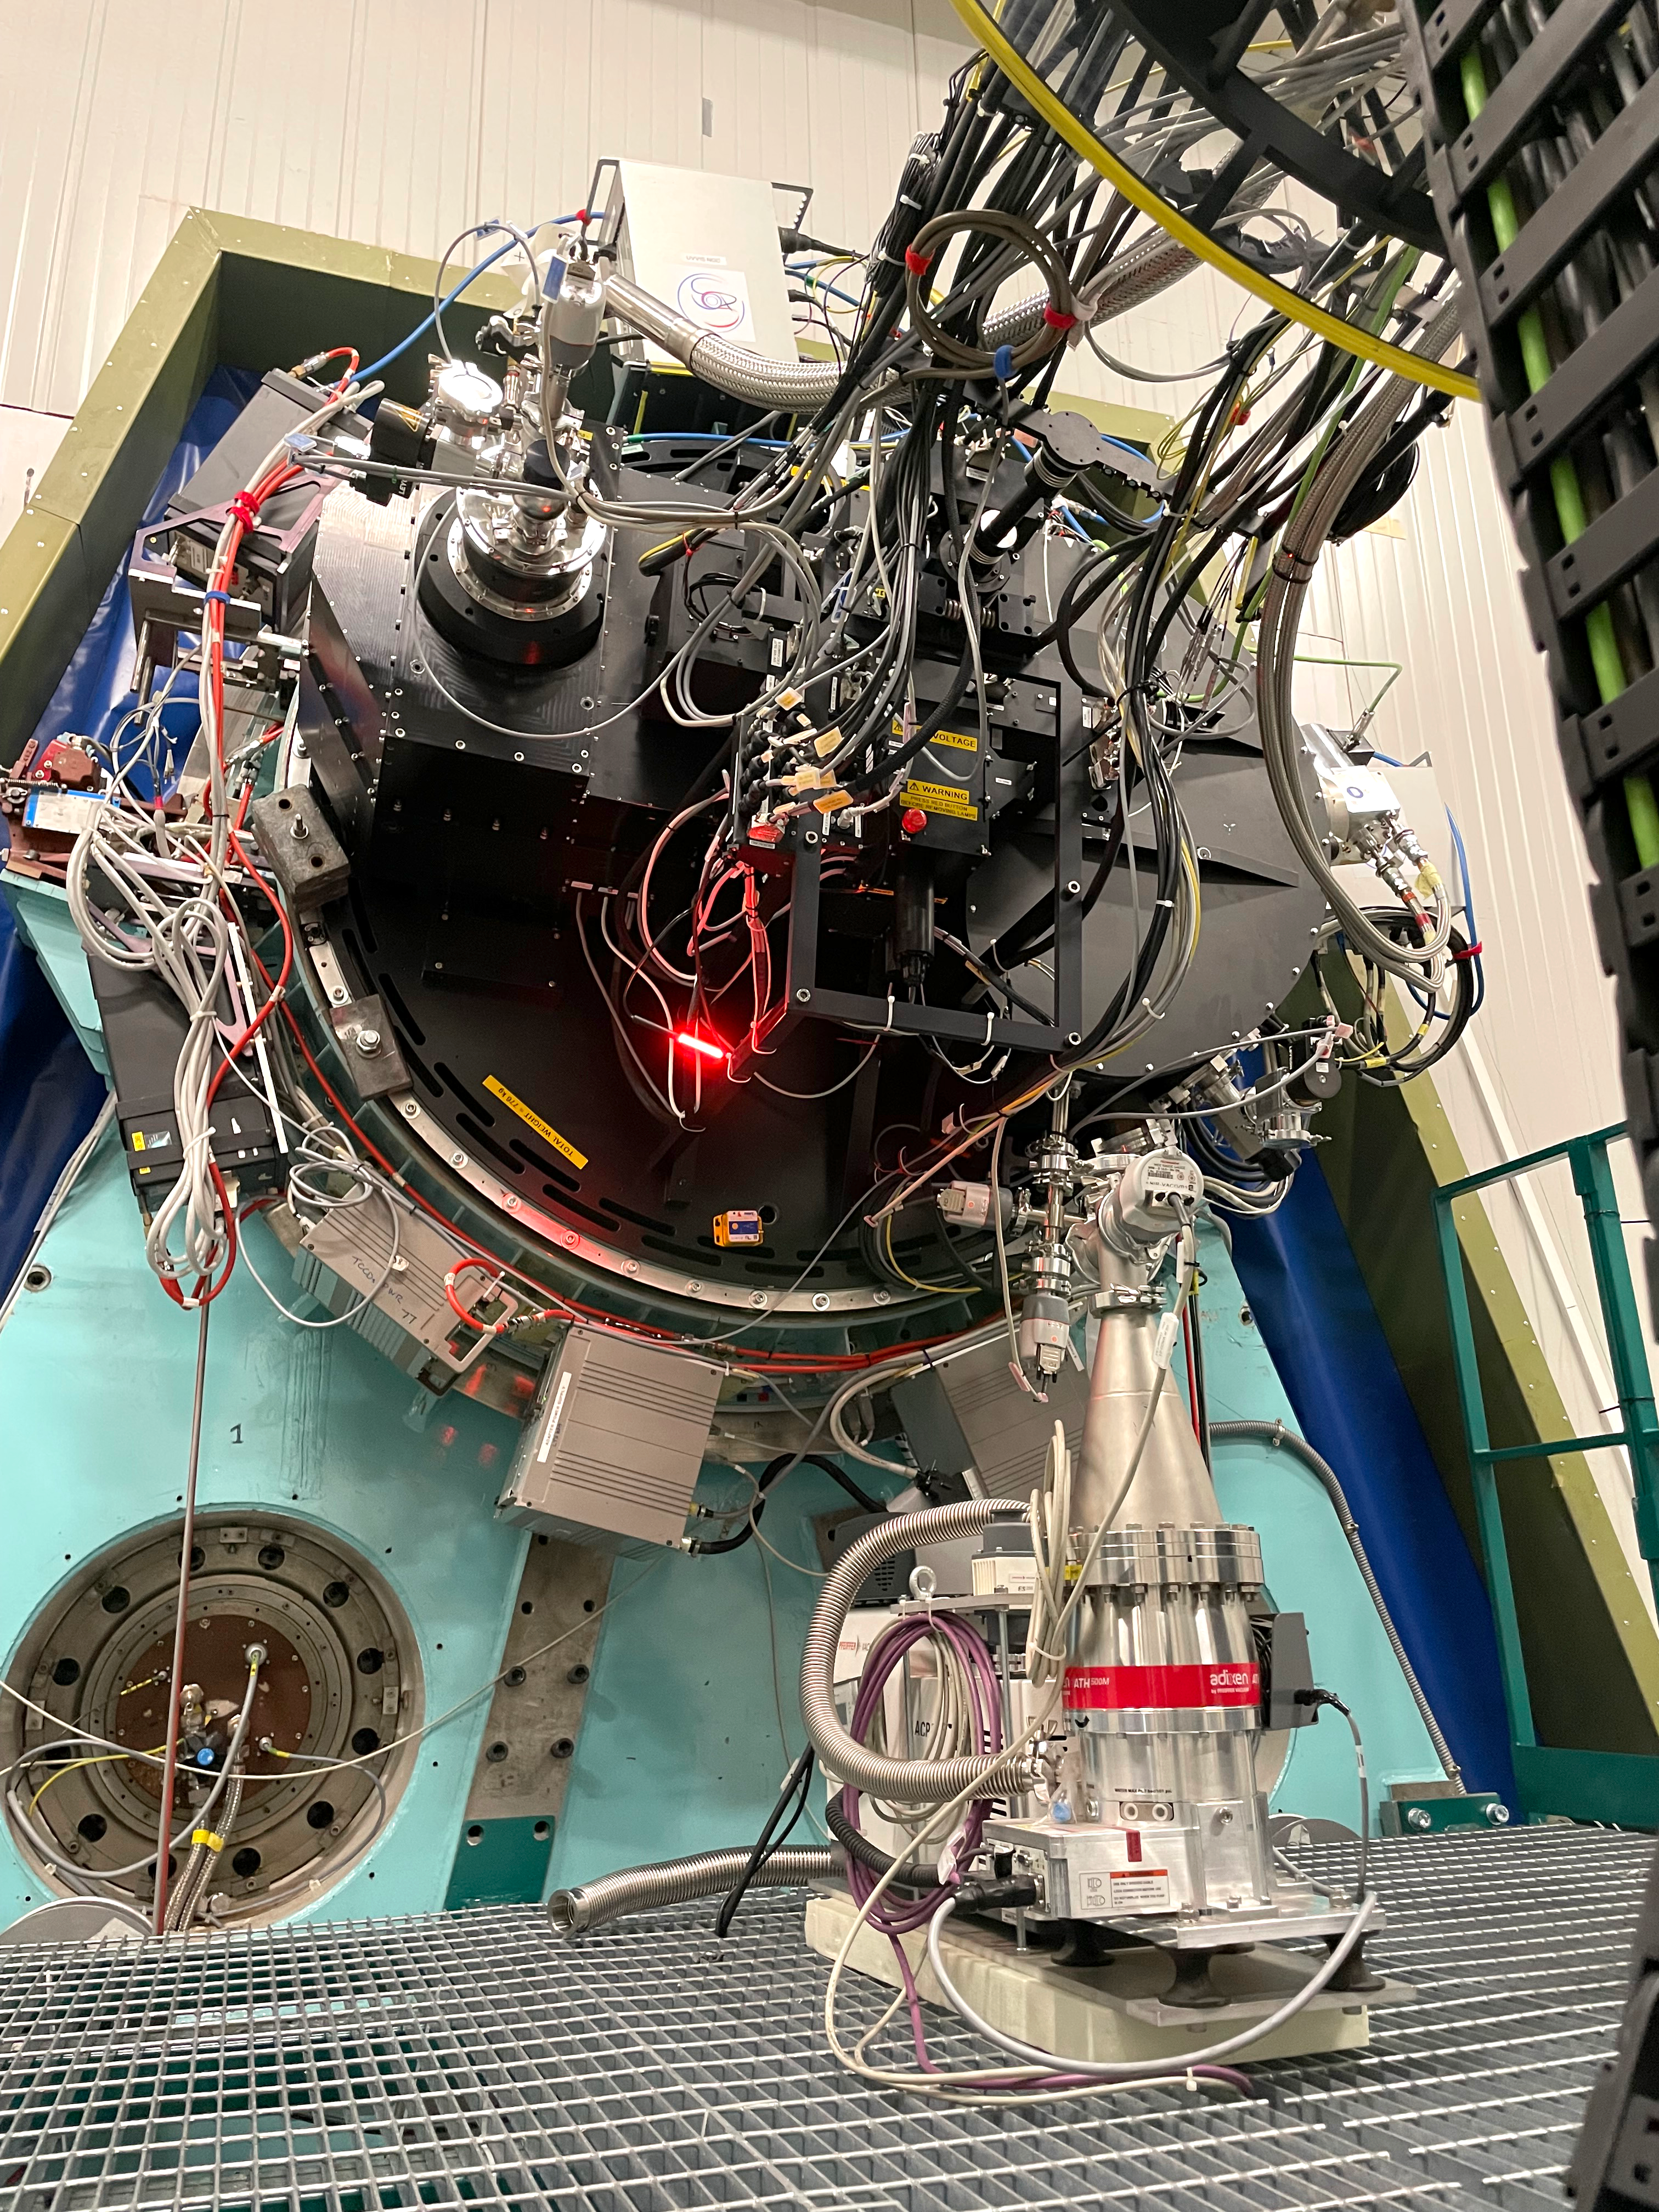

SOXS close-up

The Son Of X-Shooter (SOXS) is a new instrument on ESO’s New Technology Telescope at the La Silla Observatory in Chile. It’s a unique spectrograph that can be used to quickly observe transient cosmic events, at large distances or closer to home. Designed to see, simultaneously, in both optical and near-infrared wavelengths, SOXS is inspired by the X-shooter instrument currently operating on ESO’s Very Large Telescope. Here we see a close-up of the instrument.

Credit: S. Campana/INAF